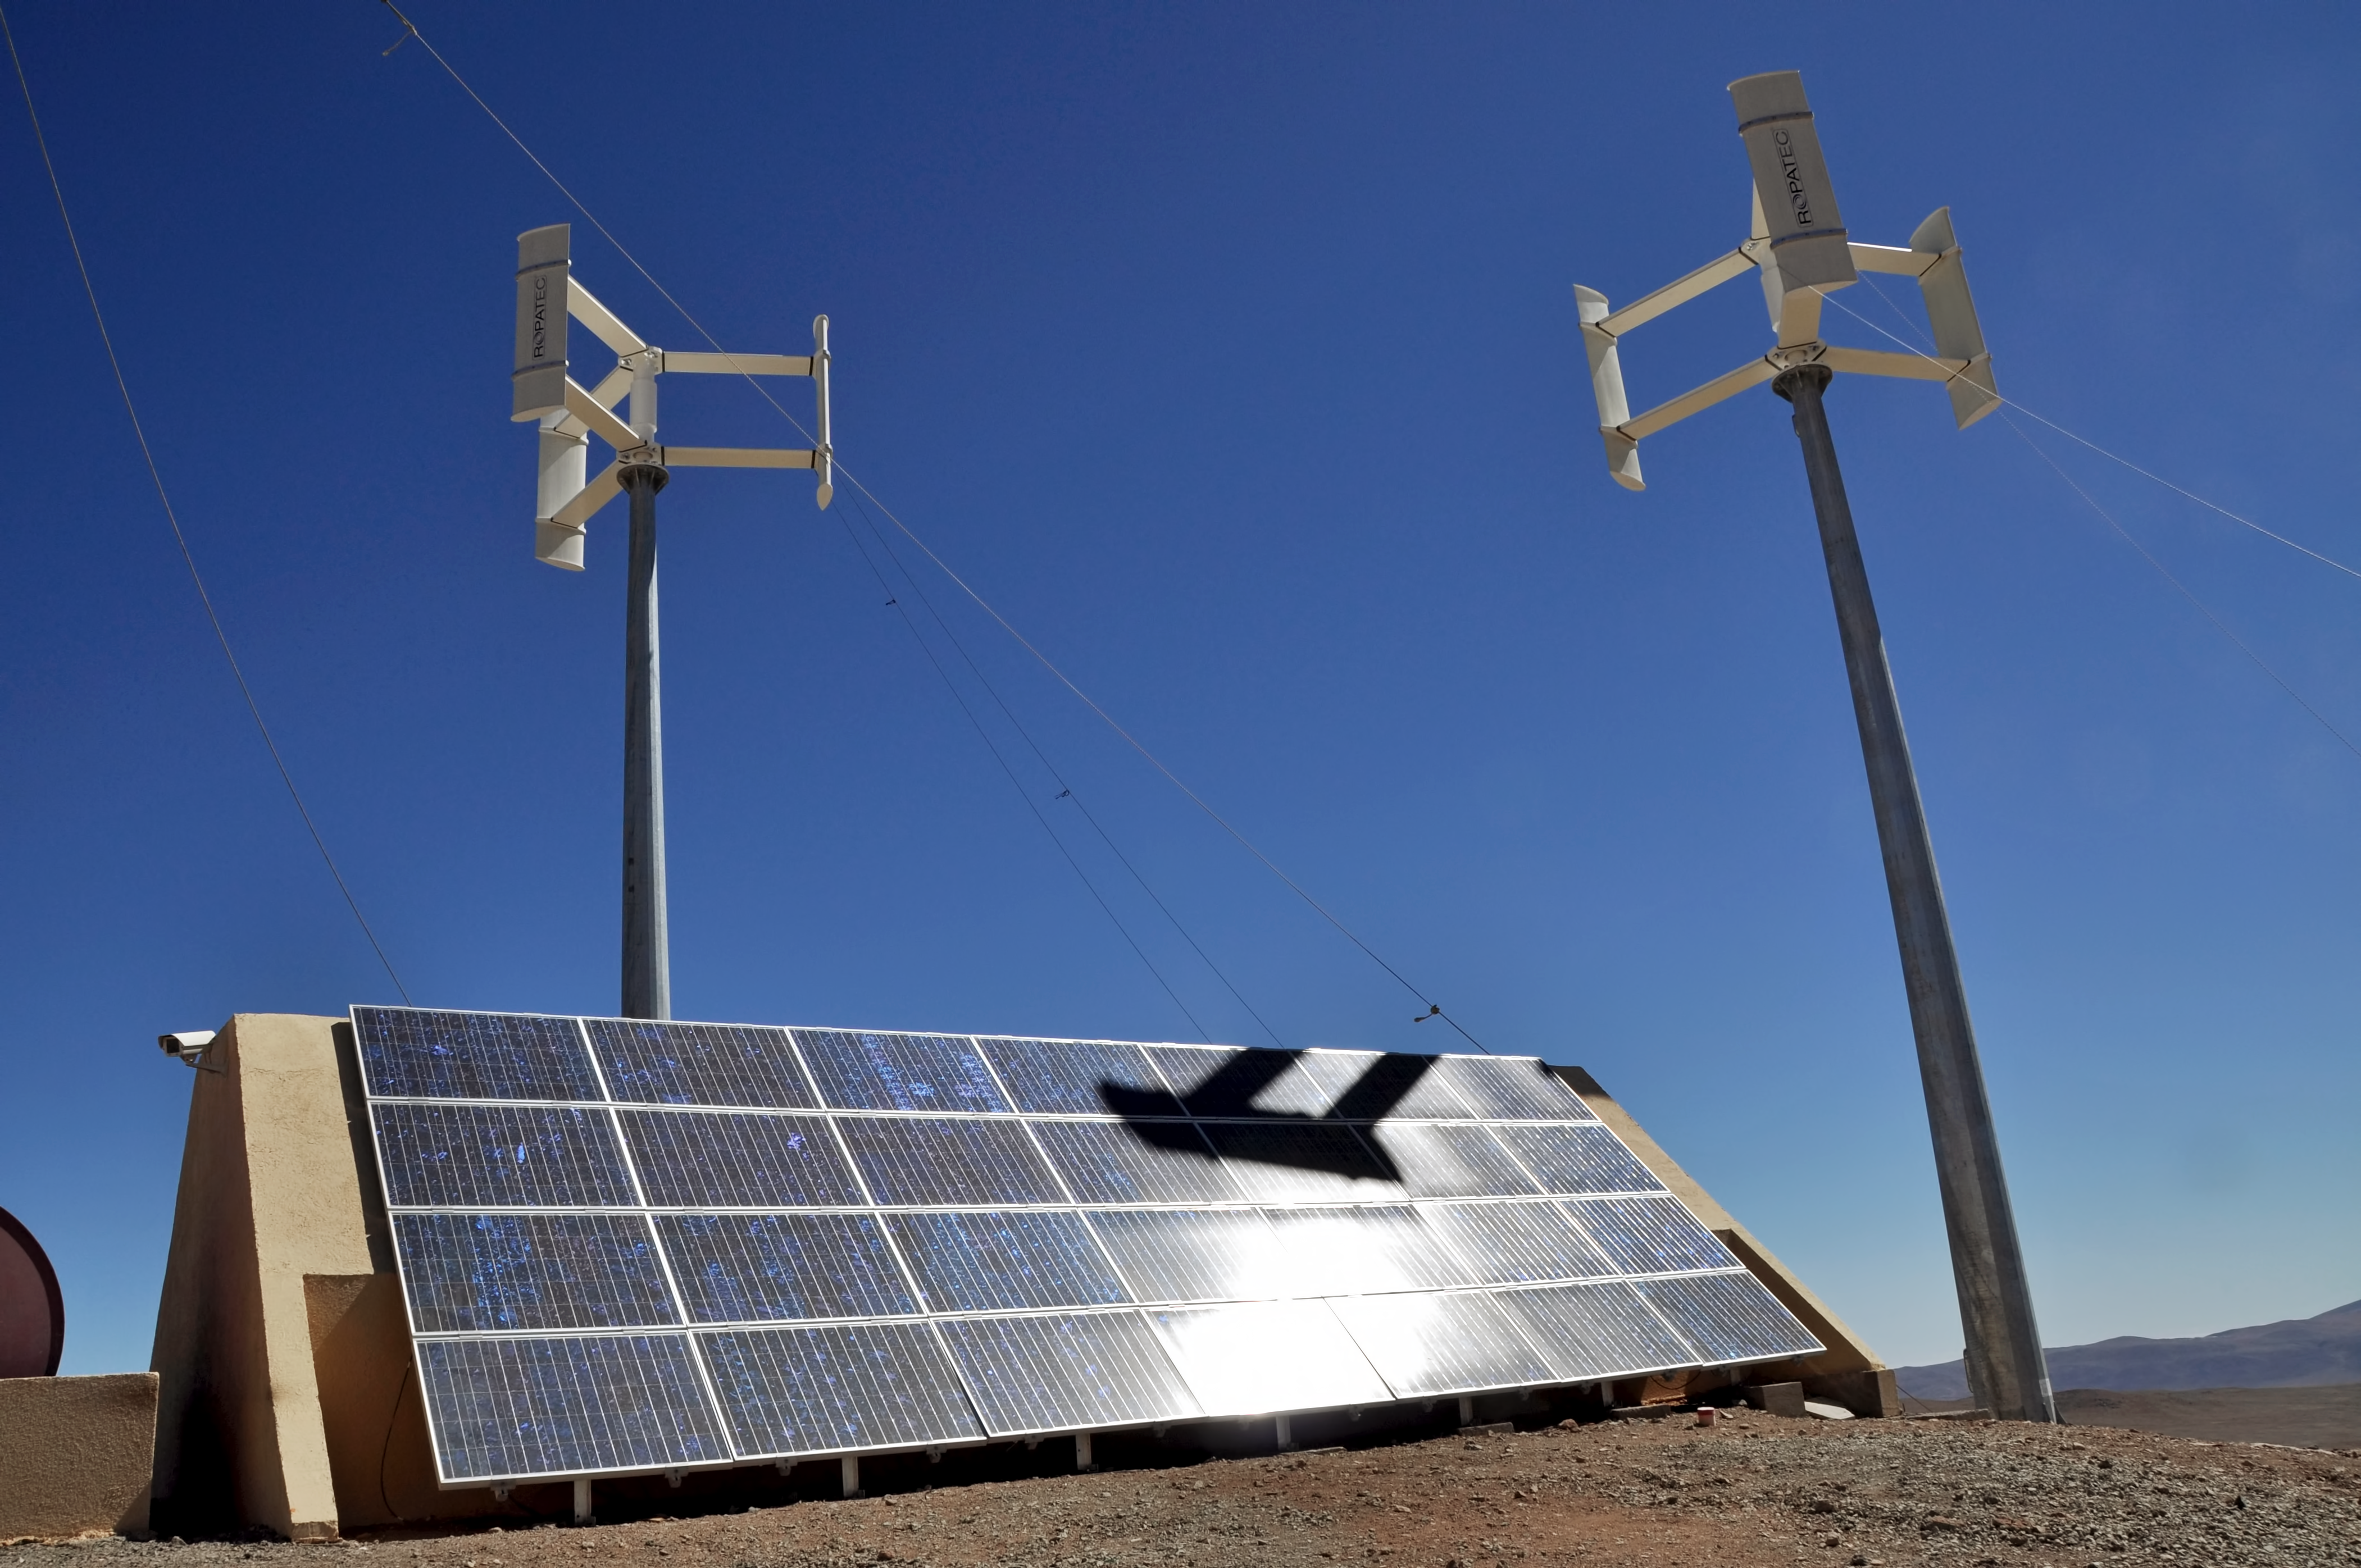

Observatory on Cerro Murphy

The observatory on Cerro Murphy, next to Cerro Armazones where ESO's Extremely Large Telescope is being built, is an astronomical observatory that was owned and operated jointly by the Ruhr University Bochum and Catholic University of the North until 2020. This may be the only observatory in the world running solely on renewable energy. Seen here are the solar panels and wind turbines.

Credit: ESO